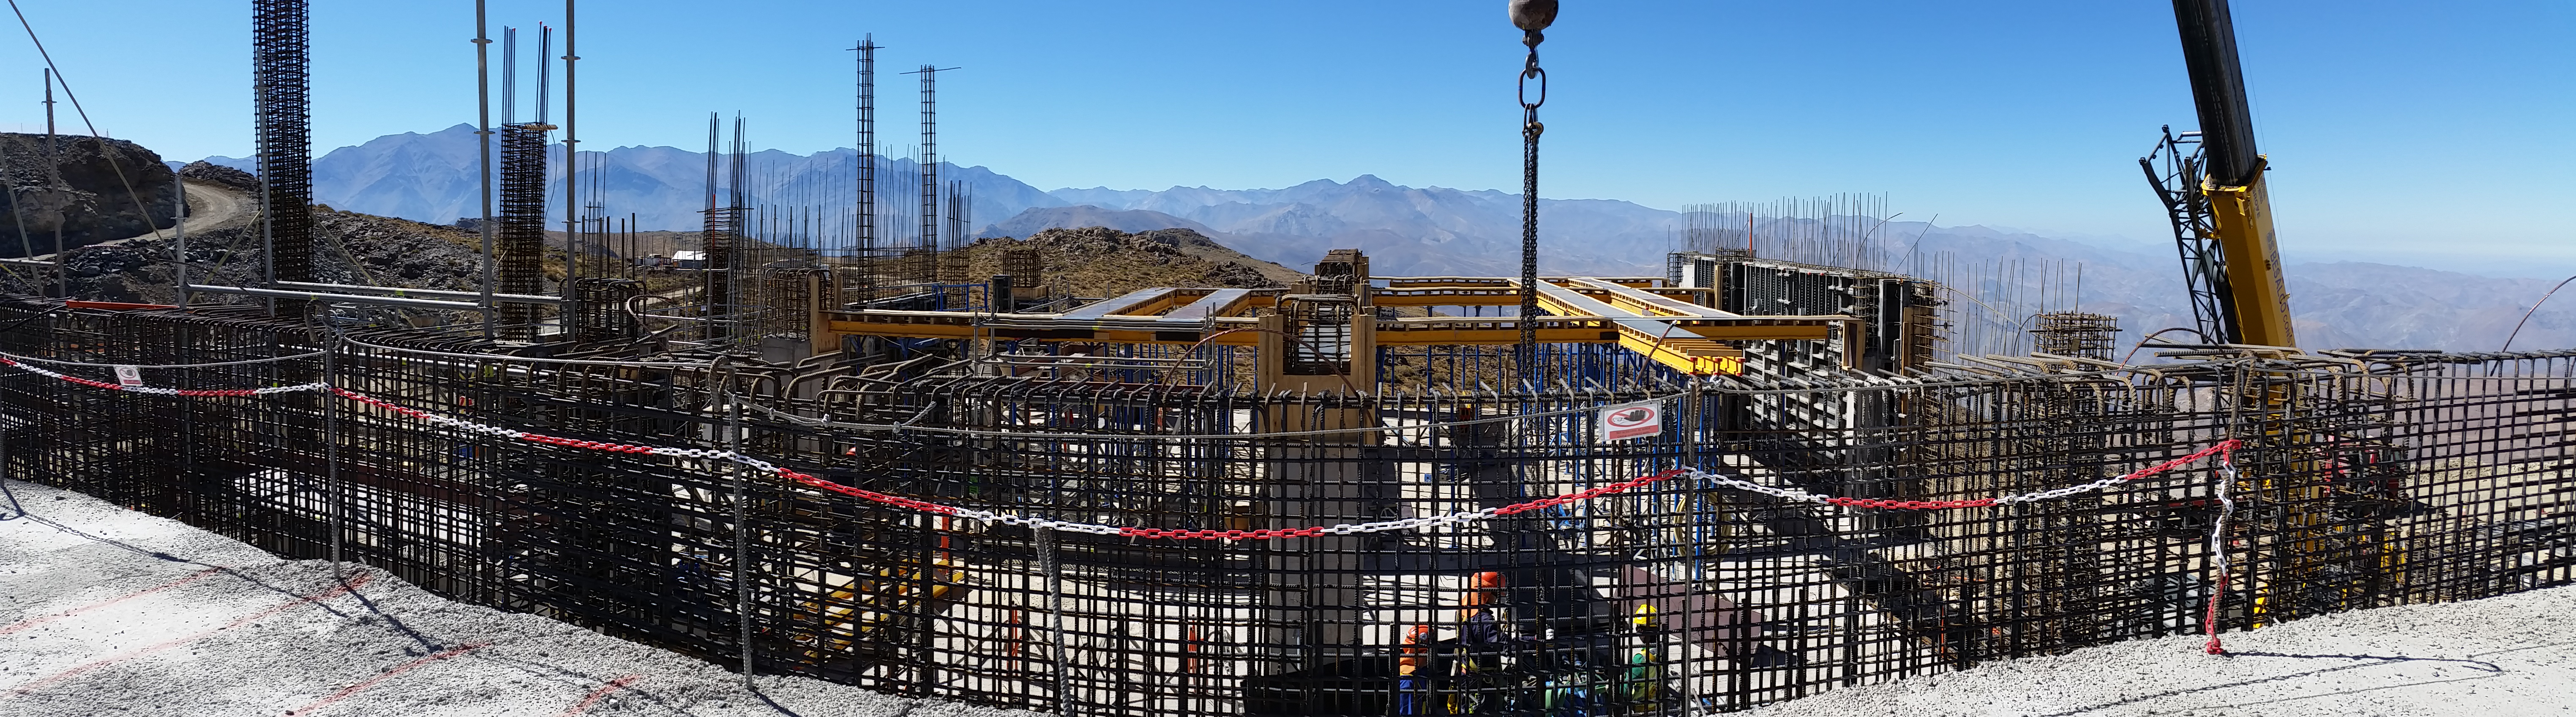

rubin-20160209-110931

Other views of progress on the third level.

Credit: Rubin Observatory/NSF/AURA